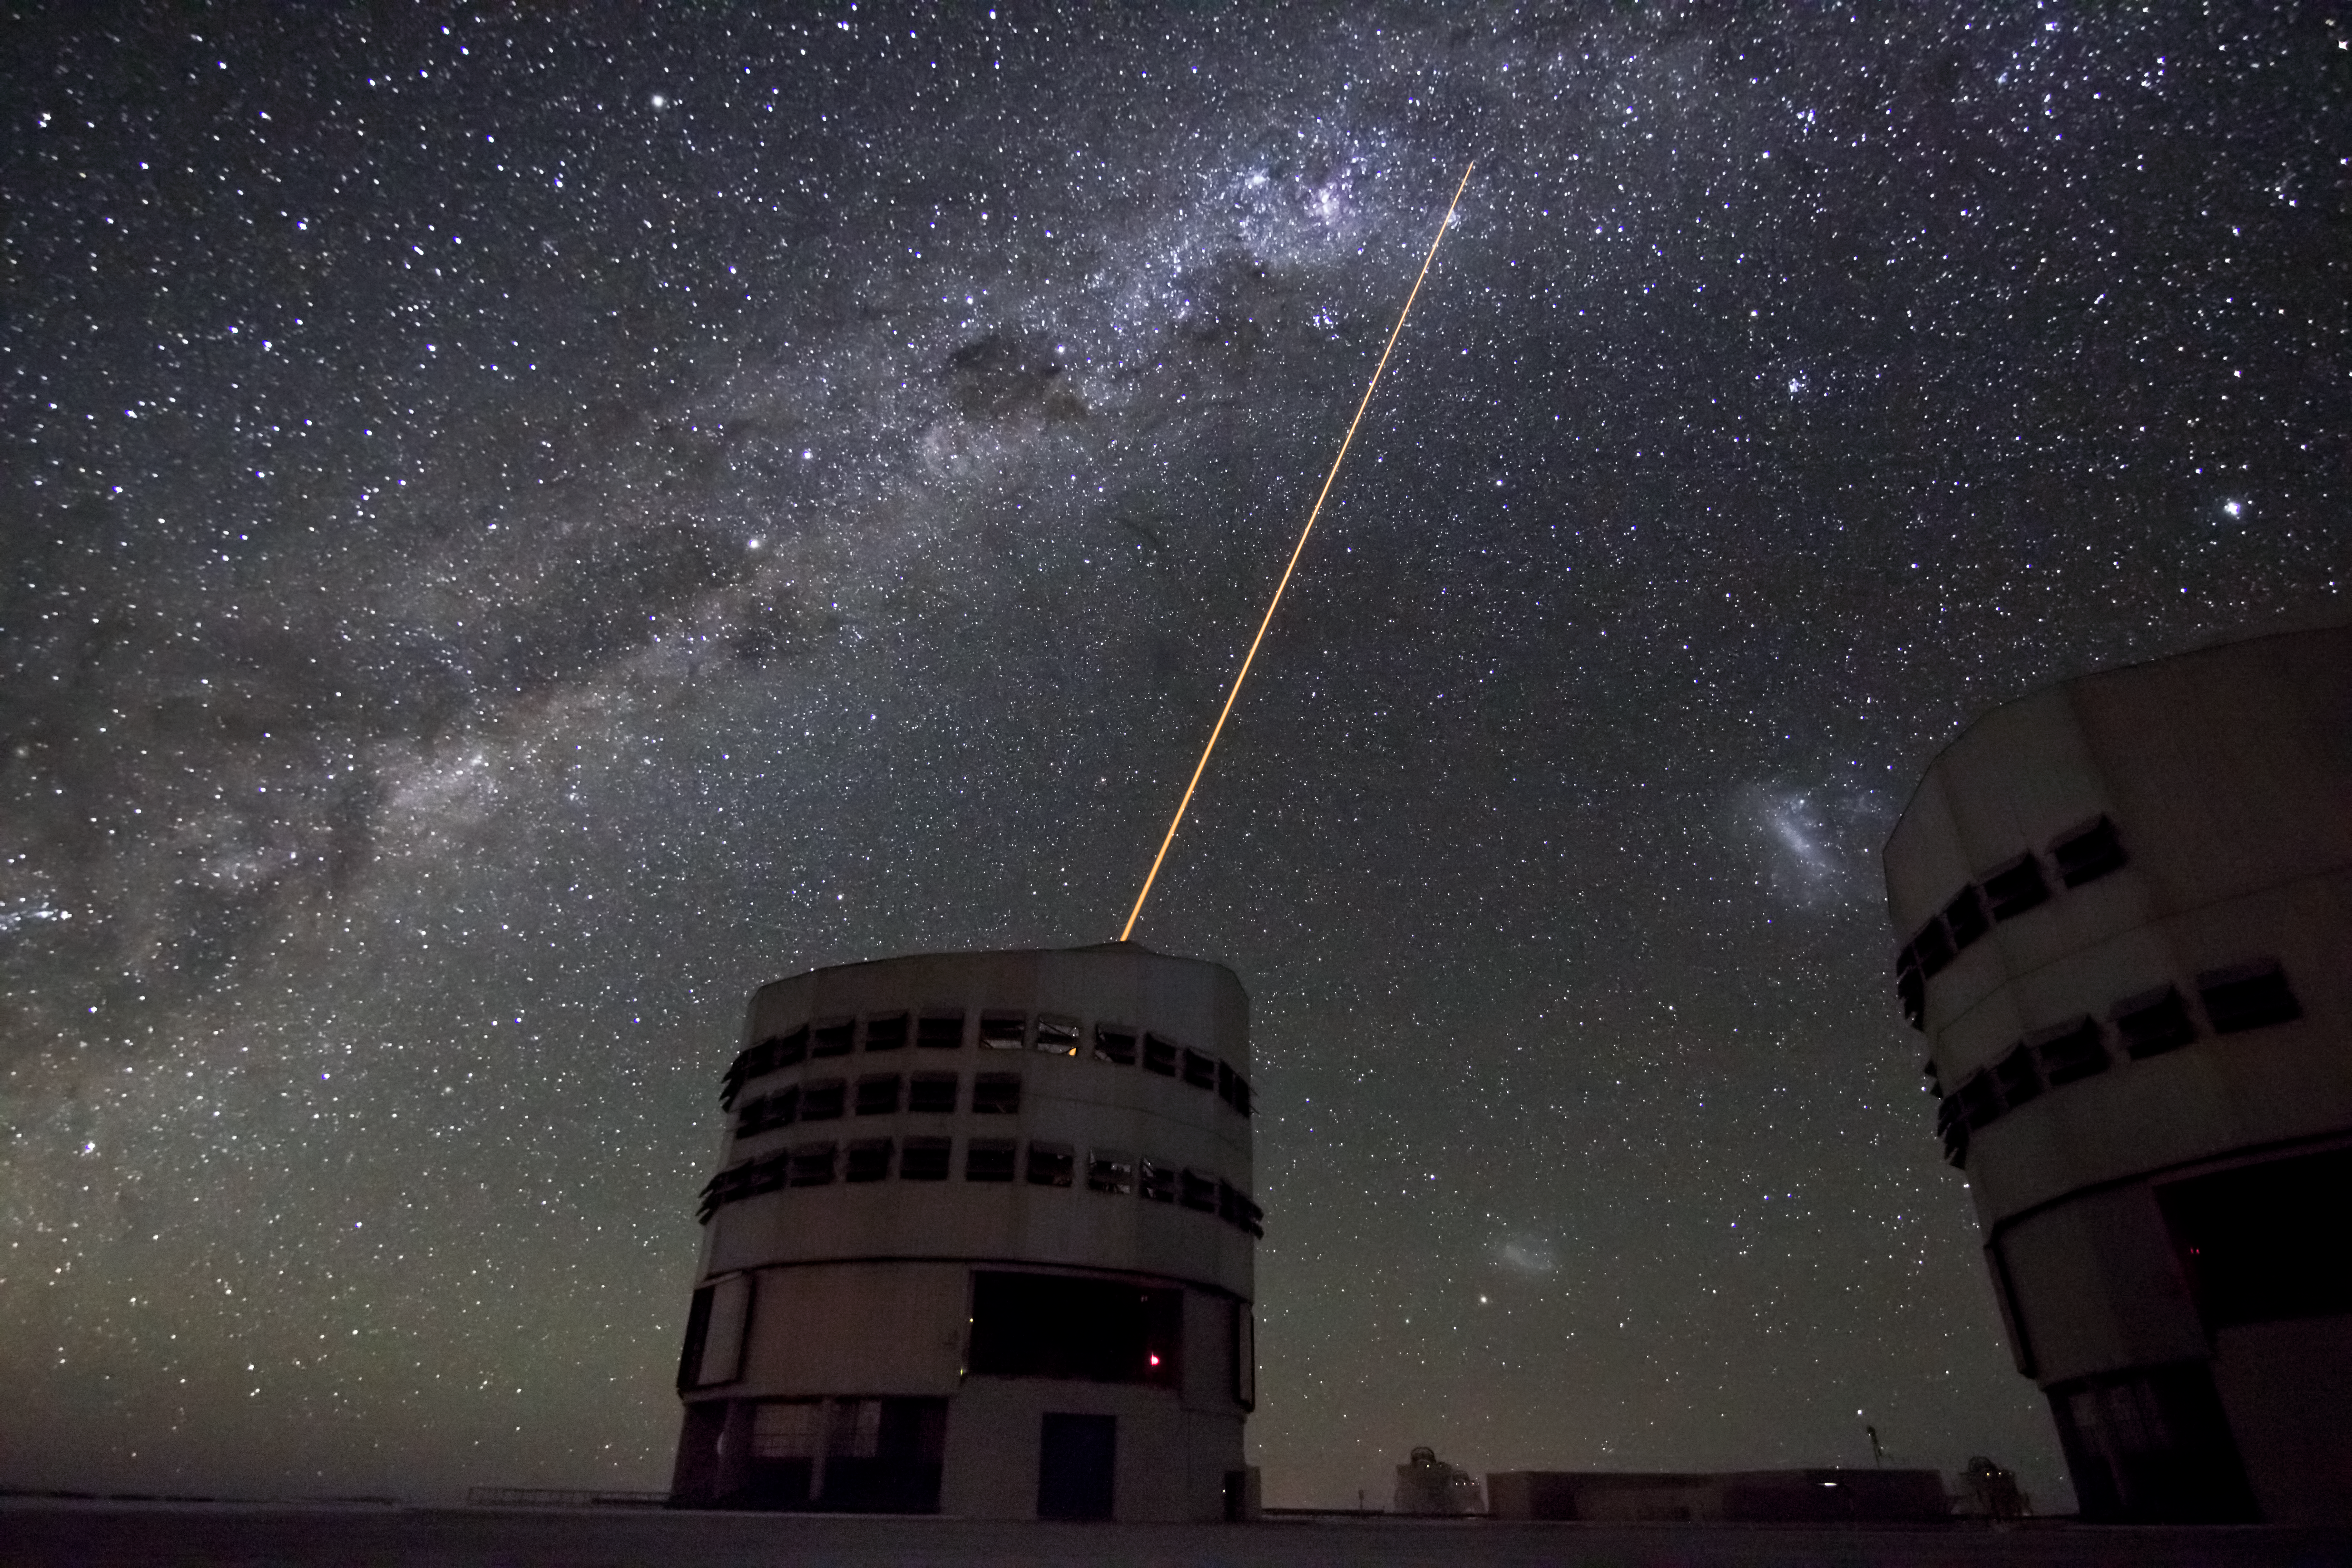

The VLT's Laser Guide Star

A laser beam launched from VLT's 8.2-metre Yepun telescope crosses the majestic southern sky and creates an artificial star at 90 km altitude in the high Earth's mesosphere. The Laser Guide Star (LGS) is part of the VLT's Adaptive Optics system and it is used as reference to correct images from the blurring effect of the atmosphere. The picture field is crossed by an impressive Milky Way, our own galaxy seen perfectly edge-on. Other prominent objects in the image are: the Carina nebula, seen as a bright patch to the left of the laser beam point; in between the two Unit Telescopes, from top to bottom: the Large Magellanic Cloud and the Small Magellanic Cloud; on the right edge of the picture, right on top of the telescope, Canopus, the second brightest star in the sky.

The photo was taken by Julien Girard, one of ESO's photo ambassadors.

Credit: ESO/J. Girard (djulik.com)